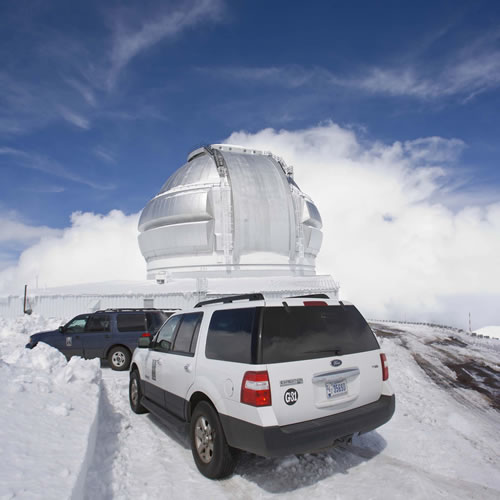

Snowy observatory

Image of Gemini North during winter of 2008-9.

Credit: International Gemini Observatory/NOIRLab/NSF/AURA